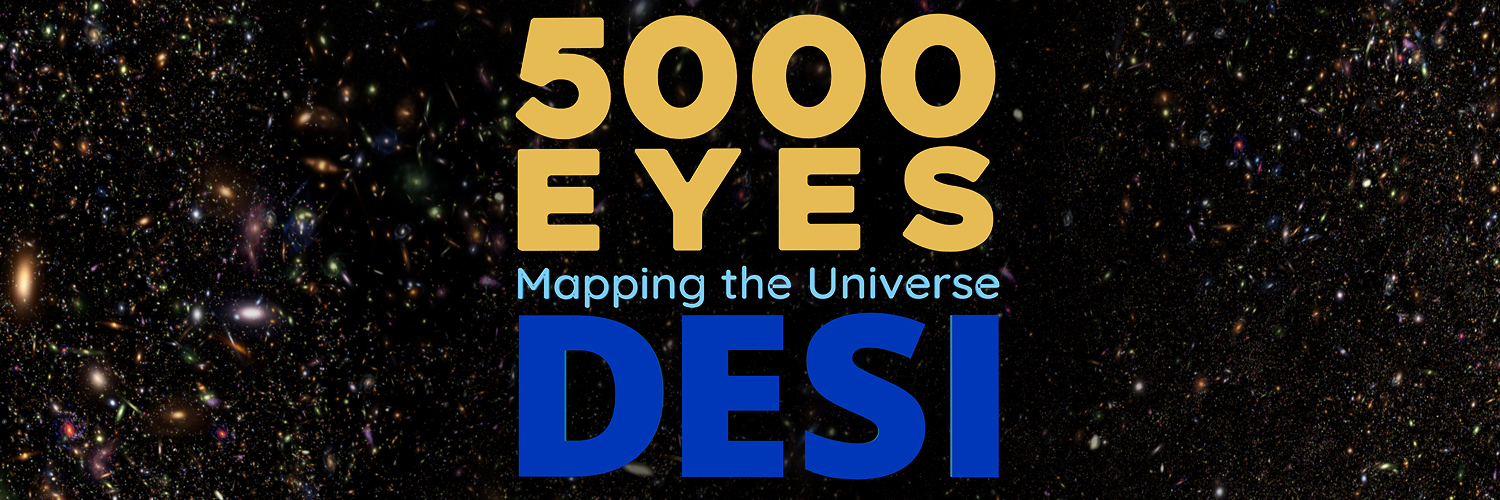

5000 Eyes: Mapping the Universe with DESI

A stunning new documentary film featuring recent discoveries from the Department of Energy’s Dark Energy Spectroscopic Instrument (DESI), an instrument on the Nicholas U. Mayall 4-meter Telescope at NOIRLab’s Kitt Peak National Observatory (KPNO), has been released and is free to download to planetariums worldwide. 5000 Eyes: Mapping the Universe with DESI is a new feature-length planetarium show created in collaboration with DESI’s consortium of worldwide collaborators, a dedicated group of scientists and engineers who are producing the most complete map of our universe.

Credit: DESI/Fiske Planetarium/LBL